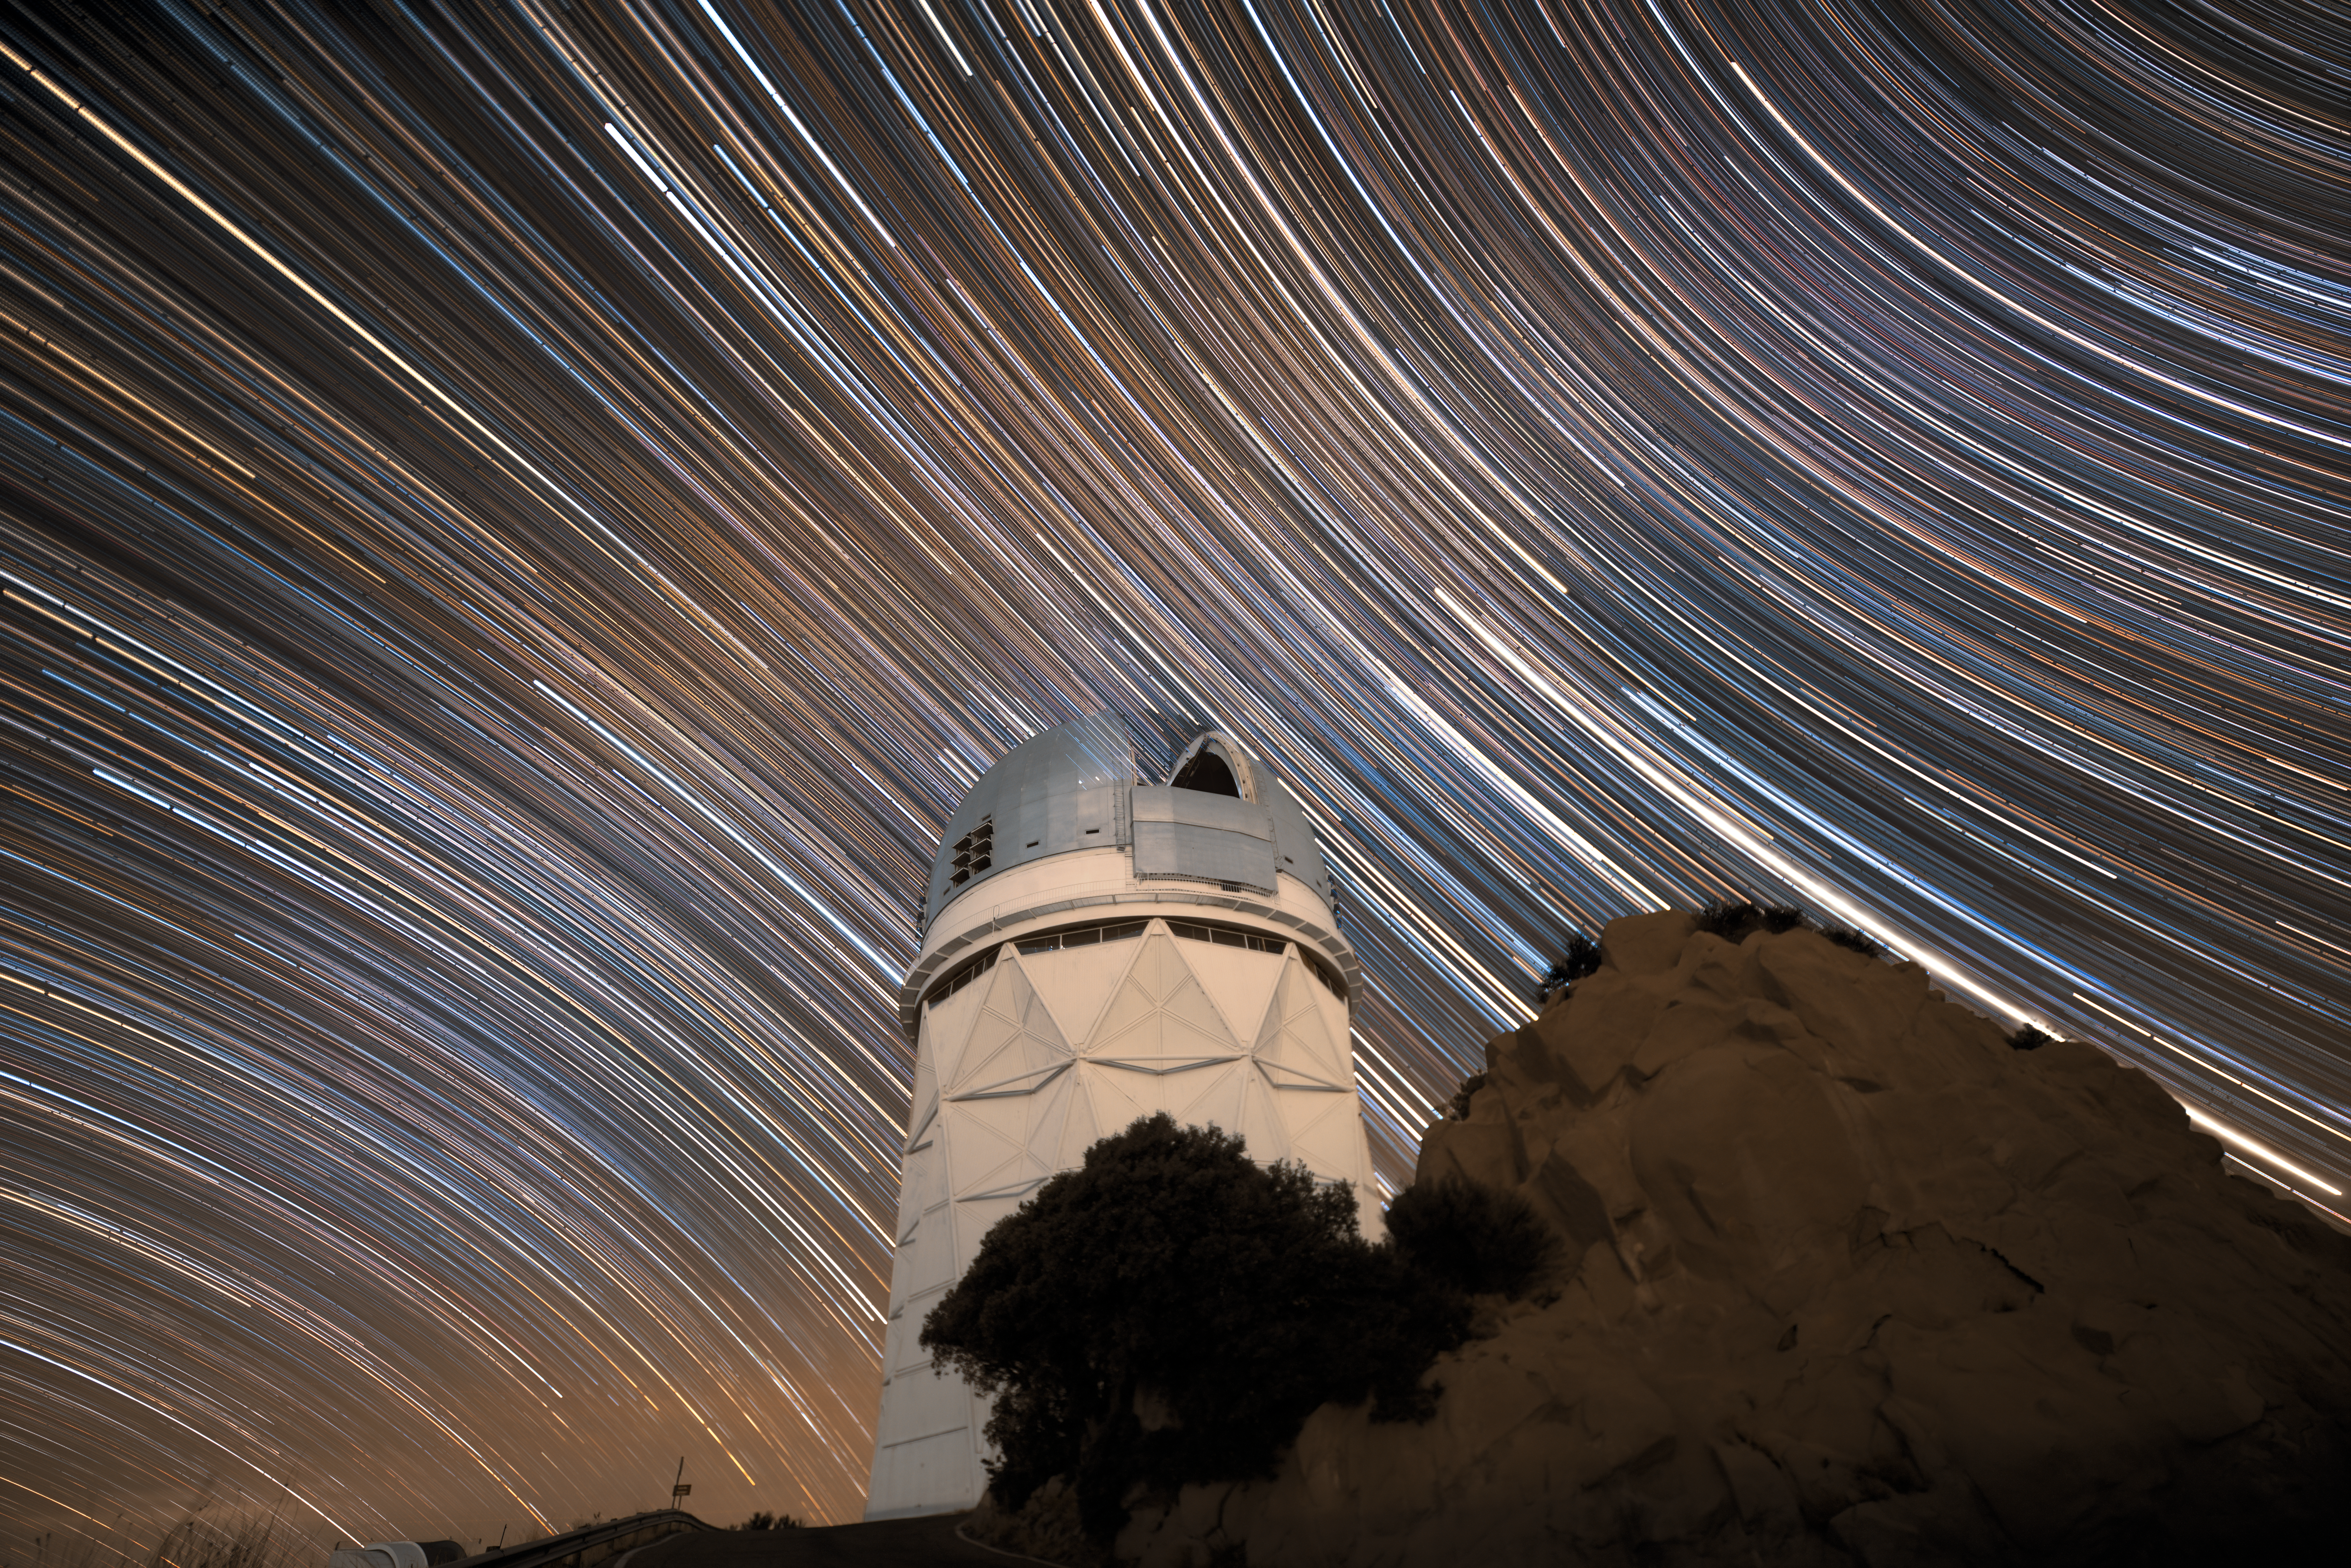

Nicholas U. Mayall Beneath Star Trails

The U.S. National Science Foundation Nicholas U. Mayall 4-meter Telescope at Kitt Peak National Observatory (KPNO), a Program of NSF NOIRLab, beneath streaking star trails, created by long-exposure photography.

Credit: DESI Collaboration/DOE/KPNO/NOIRLab/NSF/AURA/L. Tyas